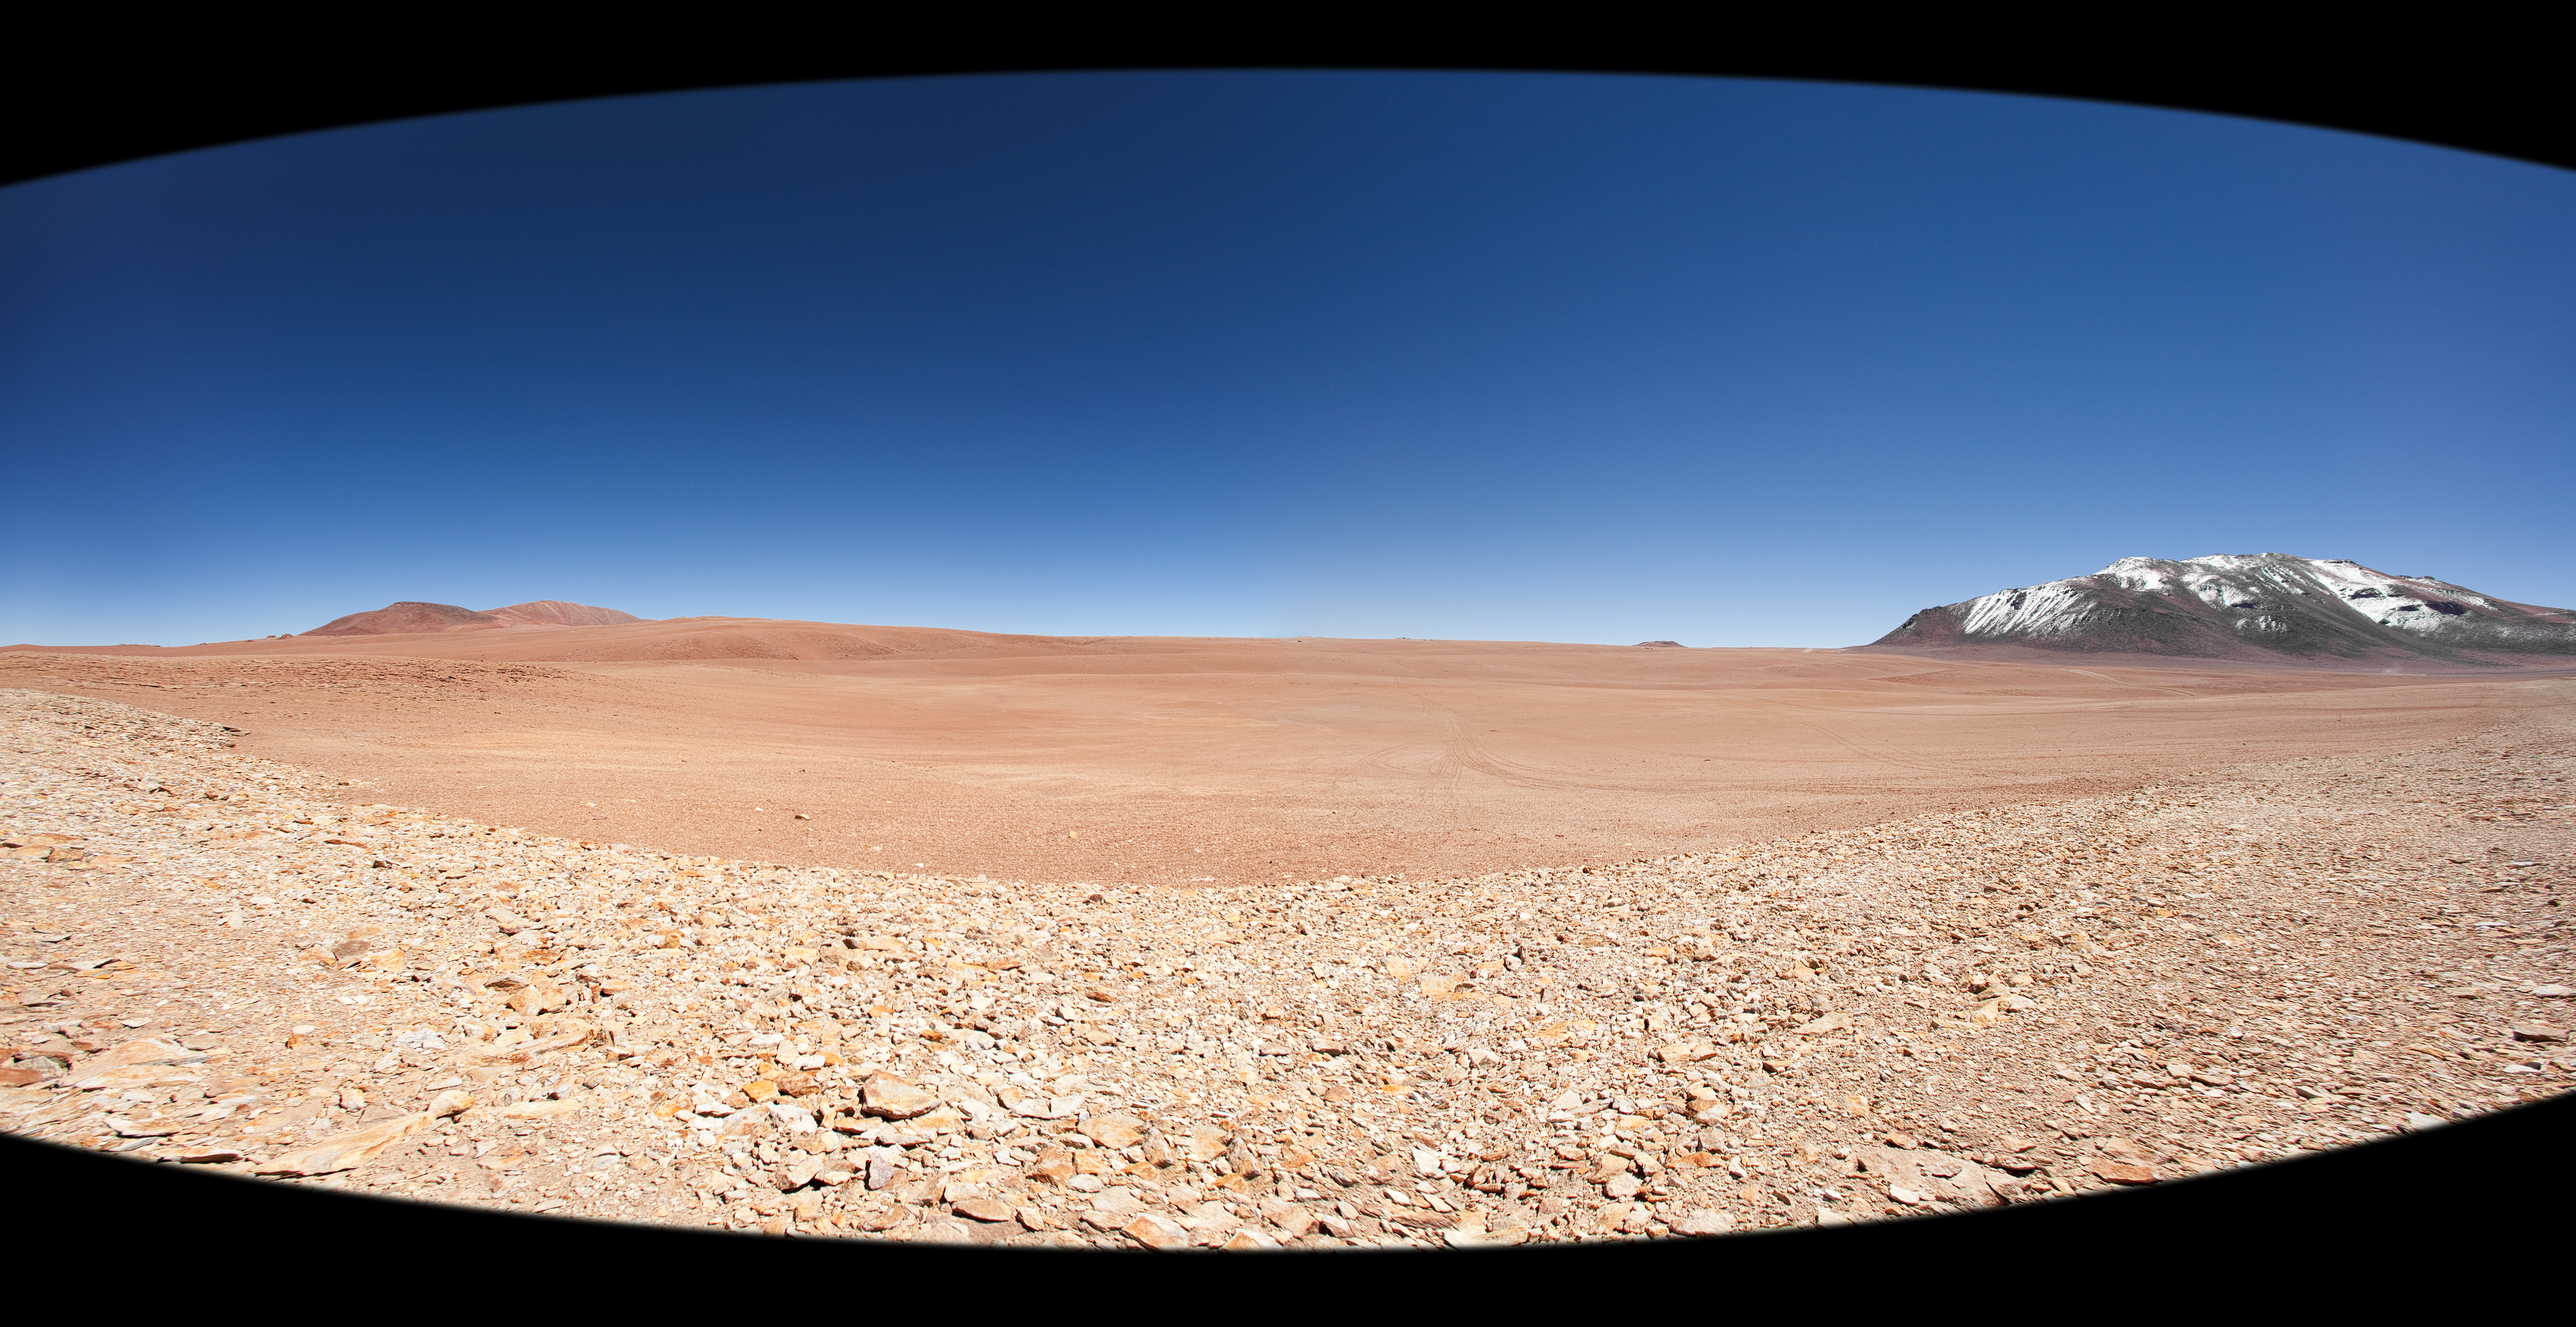

The large, flat Chajnantor plateau

Panoramic view of the ALMA Array Operation Site (AOS), located on the Chajnantor Plateau, at 5000 metres altitude on the Chilean Andes, near San Pedro de Atacama. This wide-angle view is taken from the east. On the right, toward the north and partially covered in snow, is the 5600-metre-high Cerro Chajnantor. Moving to the left, the APEX (Atacama Pathfinder Experiment) antenna is just visible on the horizon, followed by the 5300-metre-high Cerro Chico. At the centre of the image, toward the west, is the ALMA AOS Technical Building, which houses the correlator, an extremely powerful computer designed to combine the signal coming from the ALMA antennas. The antennas can be spread across the desert plateau over distances from 200 metres to 16 kilometres, which will give ALMA a powerful variable "zoom".

An amazing interactive virtual tour of Chajnantor is available.

Credit: ALMA (ESO/NAOJ/NRAO)